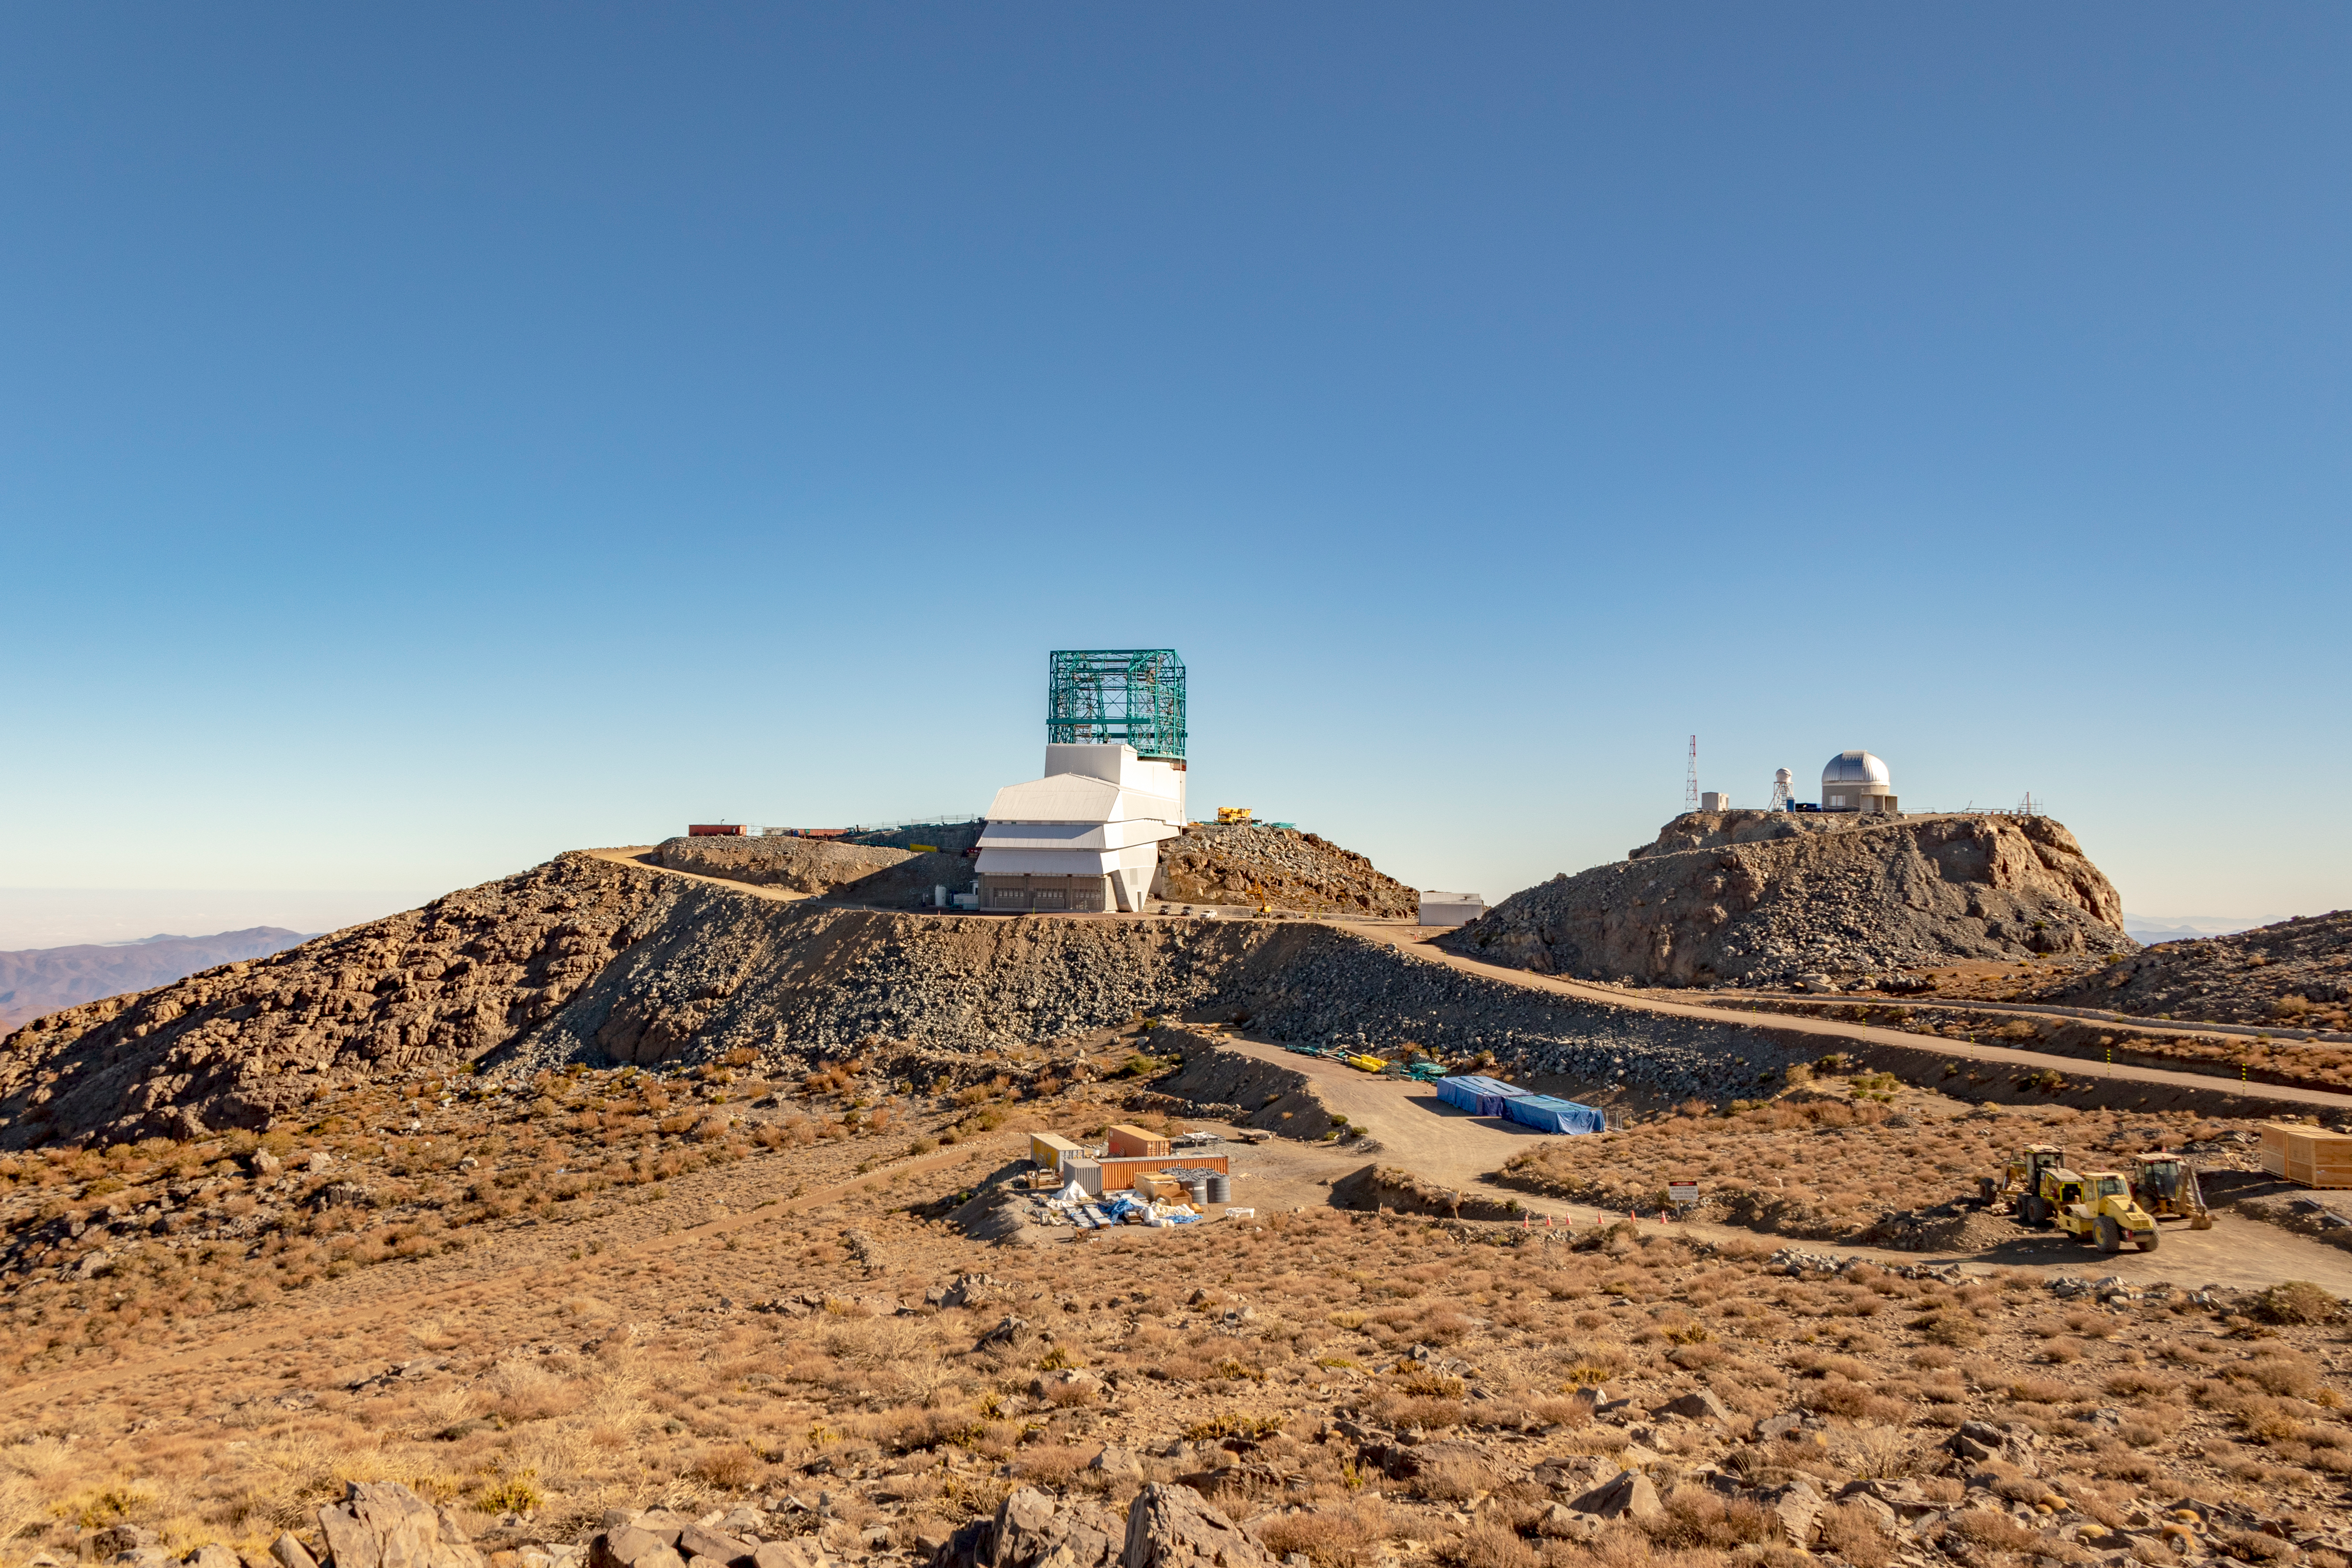

M1M3 Transported to the Summit

The LSST Primary/Tertiary Mirror (M1M3) arrived in the port of Coquimbo on May 7, and was transported to the LSST summit facility building over the next several days. It arrived on the summit on May 11, 2019.

Credit: Rubin Observatory/NSF/AURA